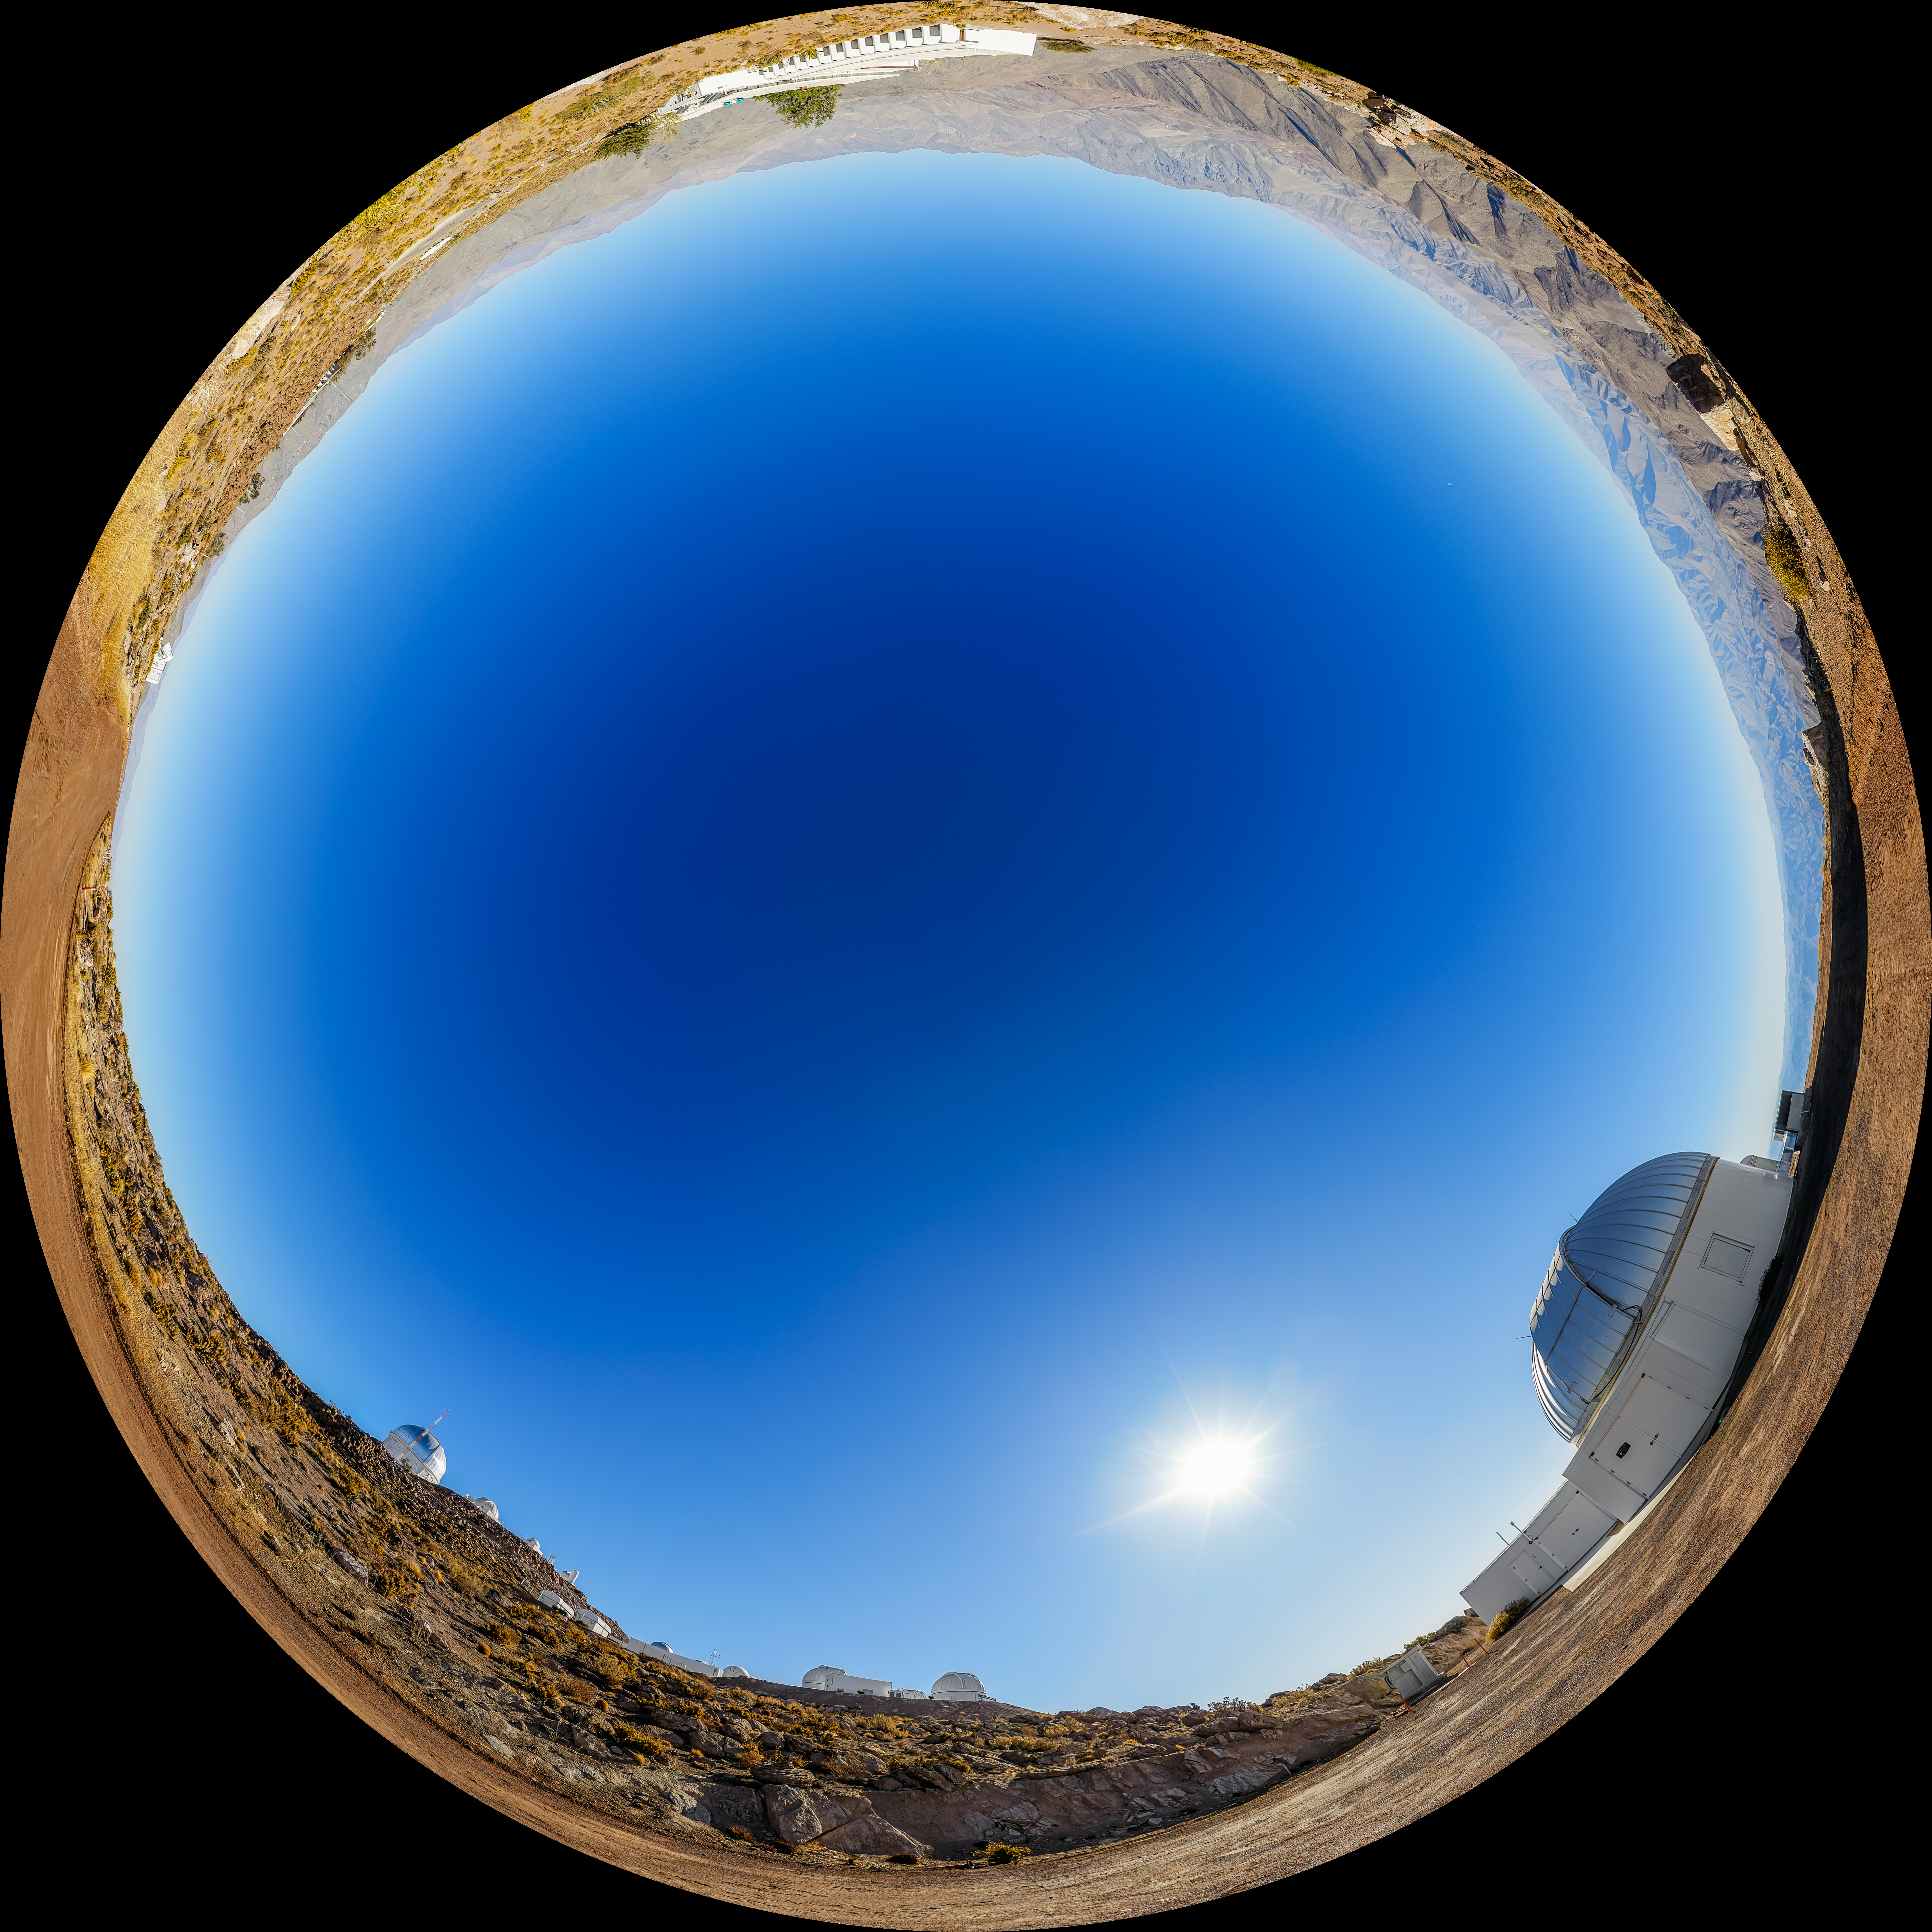

KTMNet 1.6-meter Telescope Fulldome

A fulldome view of the KMTNet 1.6-meter Telescope located at Cerro Tololo Inter-American Observatory (CTIO) in Chile.

A 360 panorama version of this image can be found here.

Credit: CTIO/NOIRLab/NSF/AURA/P. Horálek